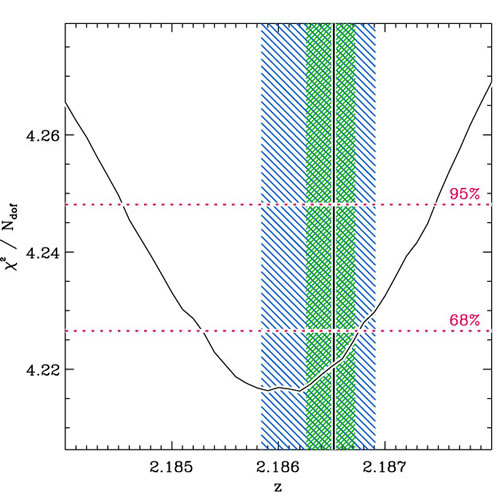

Reduced χ2 vs. continuum redshift

Reduced χ2 vs. continuum redshift (number of degrees of freedom Ndof = 319), when leaving redshift as a free parameter in the SPS model (Bruzual & Charlot 2003) fitting. The other parameters, including metallicity are allowed to vary. The rest-frame UV-NIR broadband photometry is not included in the fit. The 68% and 95% confidence intervals are indicated by the dotted lines. The best-fit emission line redshift is indicated by the vertical solid line, and its 68% and 95% confidence intervals by the green and blue shaded regions, respectively. The continuum emission yields a well constrained spectroscopic redshift. The redshift difference between the stellar and nebular emission is not at all significant.

Credit: International Gemini Observatory/NOIRLab/NSF/AURA